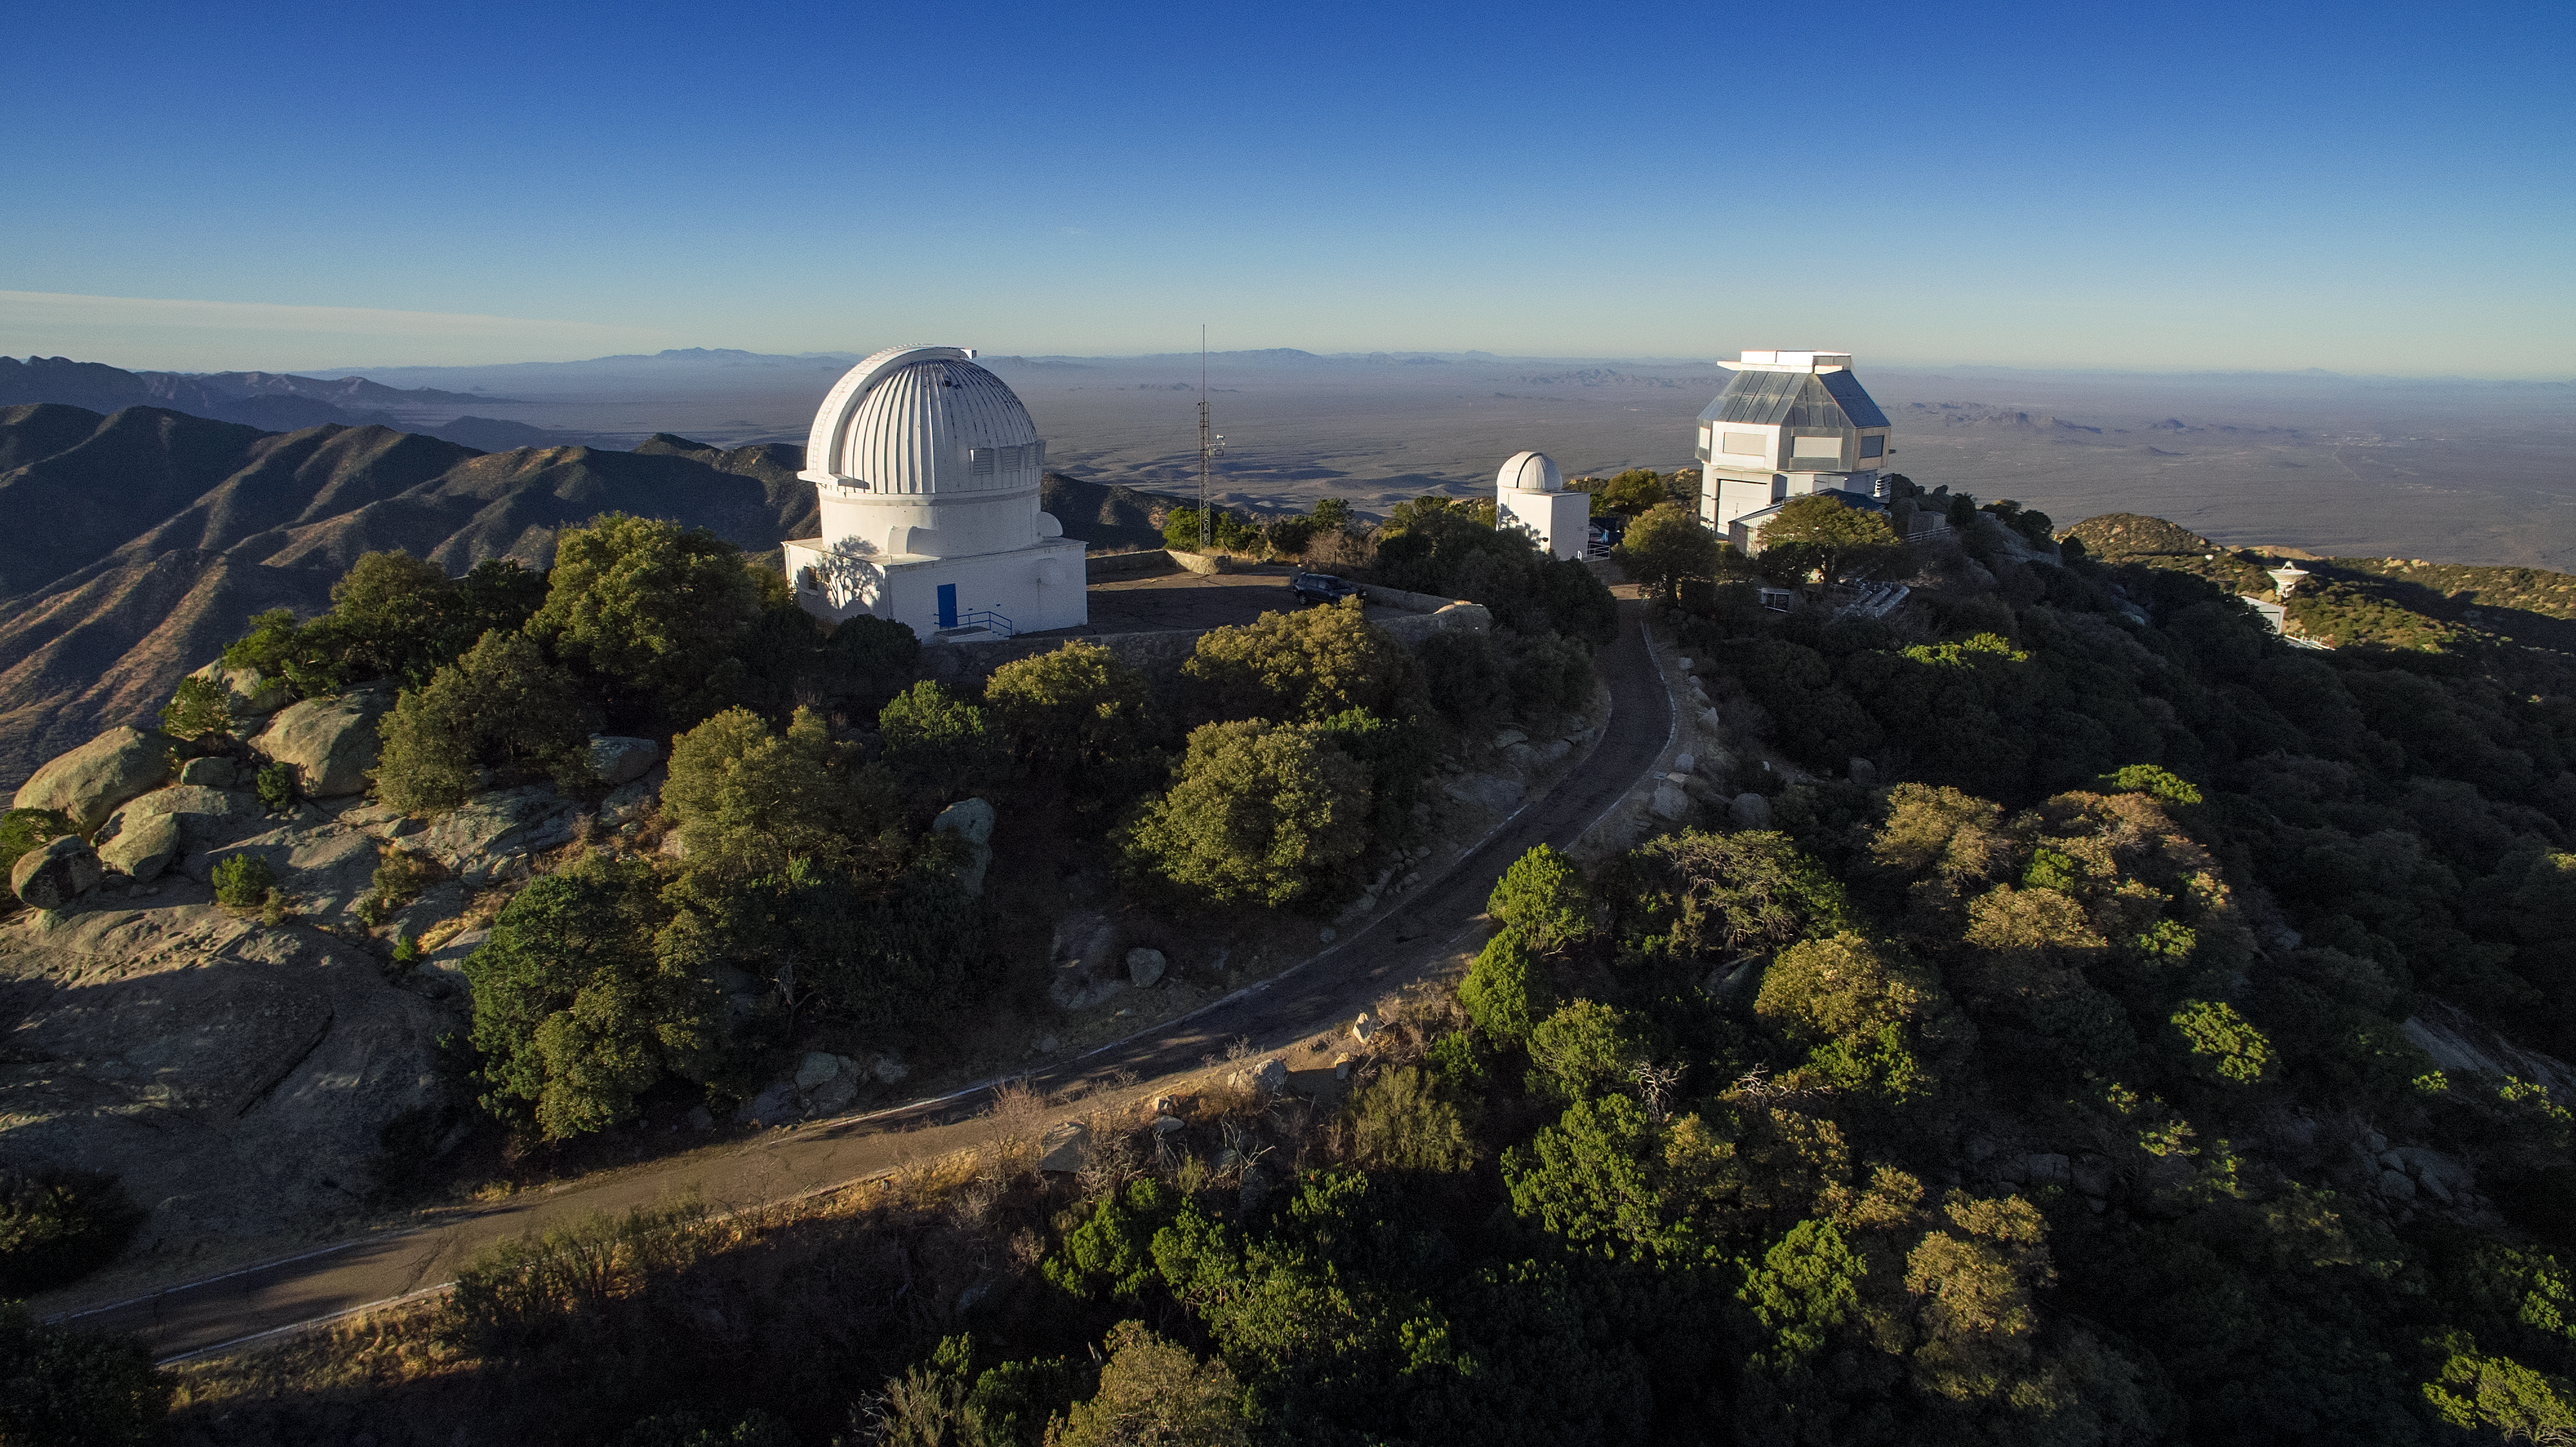

Kitt Peak National Observatory aerial view

Aerial view of Kitt Peak National Observatory in Tucson, AZ, showing the 0.9-meter, the Visitor Center Levine 0.4-meter Telescope, and the WIYN 3.5-meter Telescope (from left to right).

Credit: KPNO/NOIRLab/NSF/AURA/P. Marenfeld